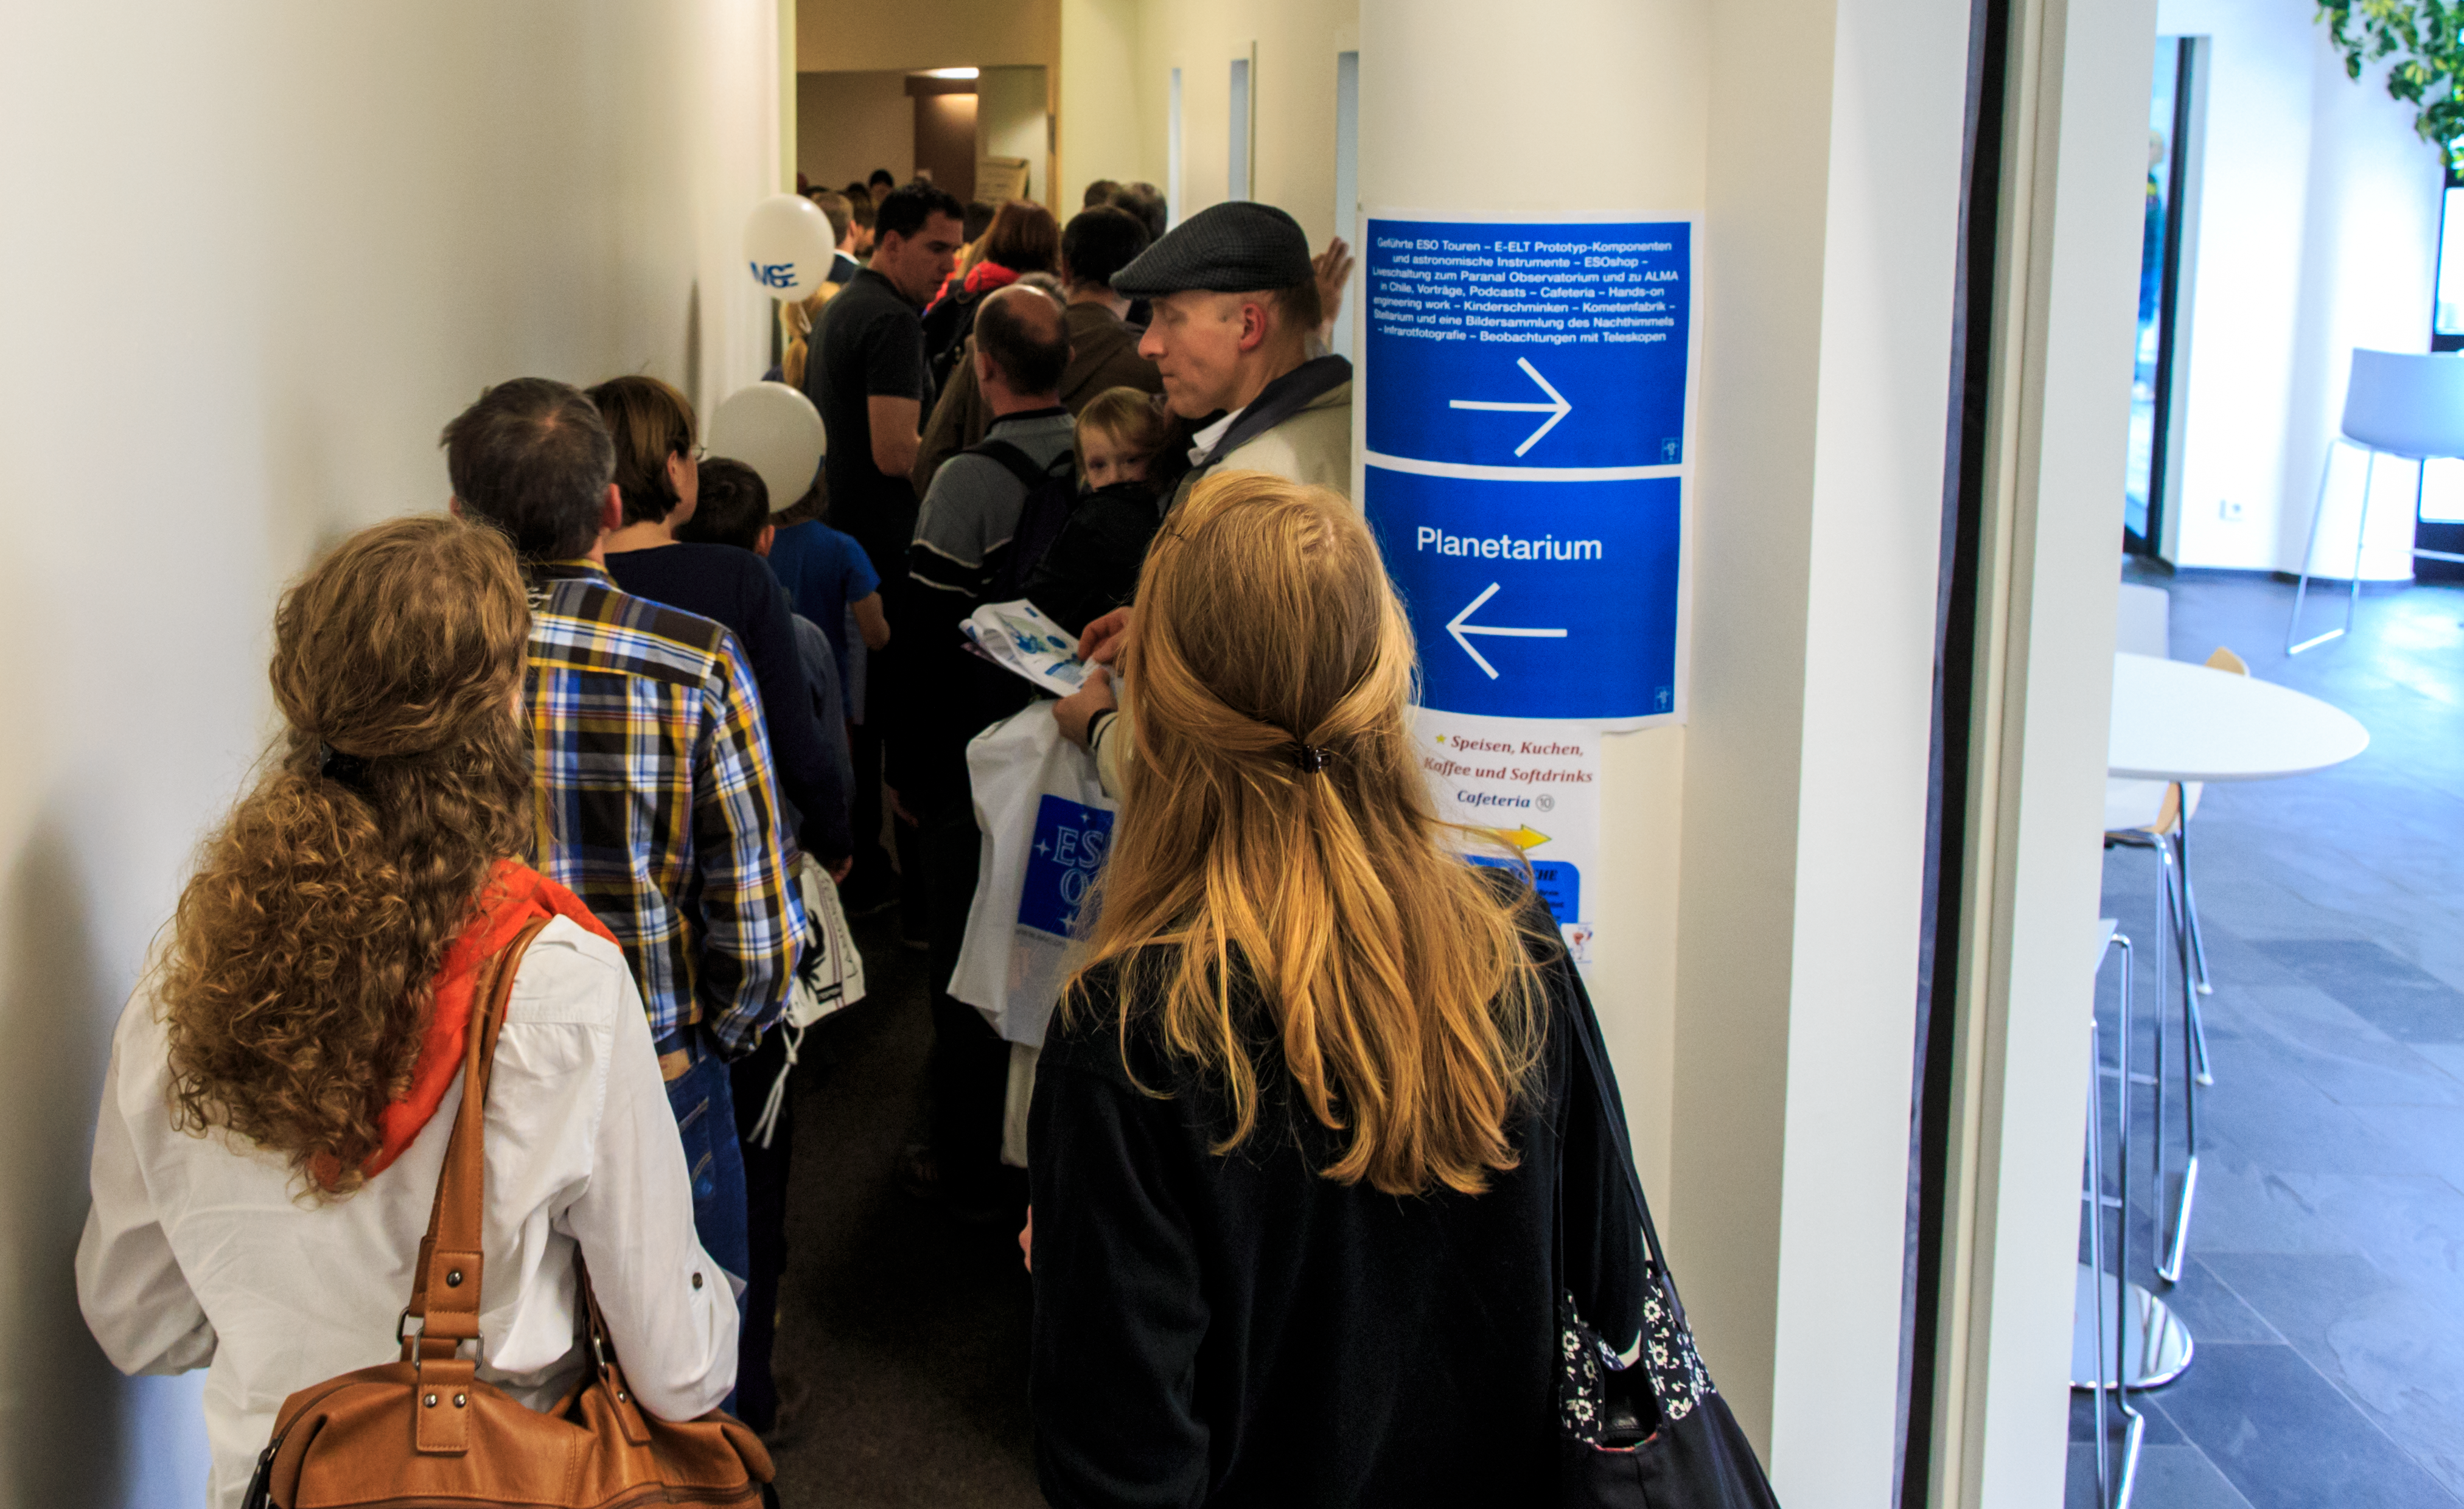

Open House Day 2014

One of the main attractions at the Open House day was the planetarium. To see one of the shows, people waited patiently in line.

Credit: ESO/B. Tafreshi (twanight.org)